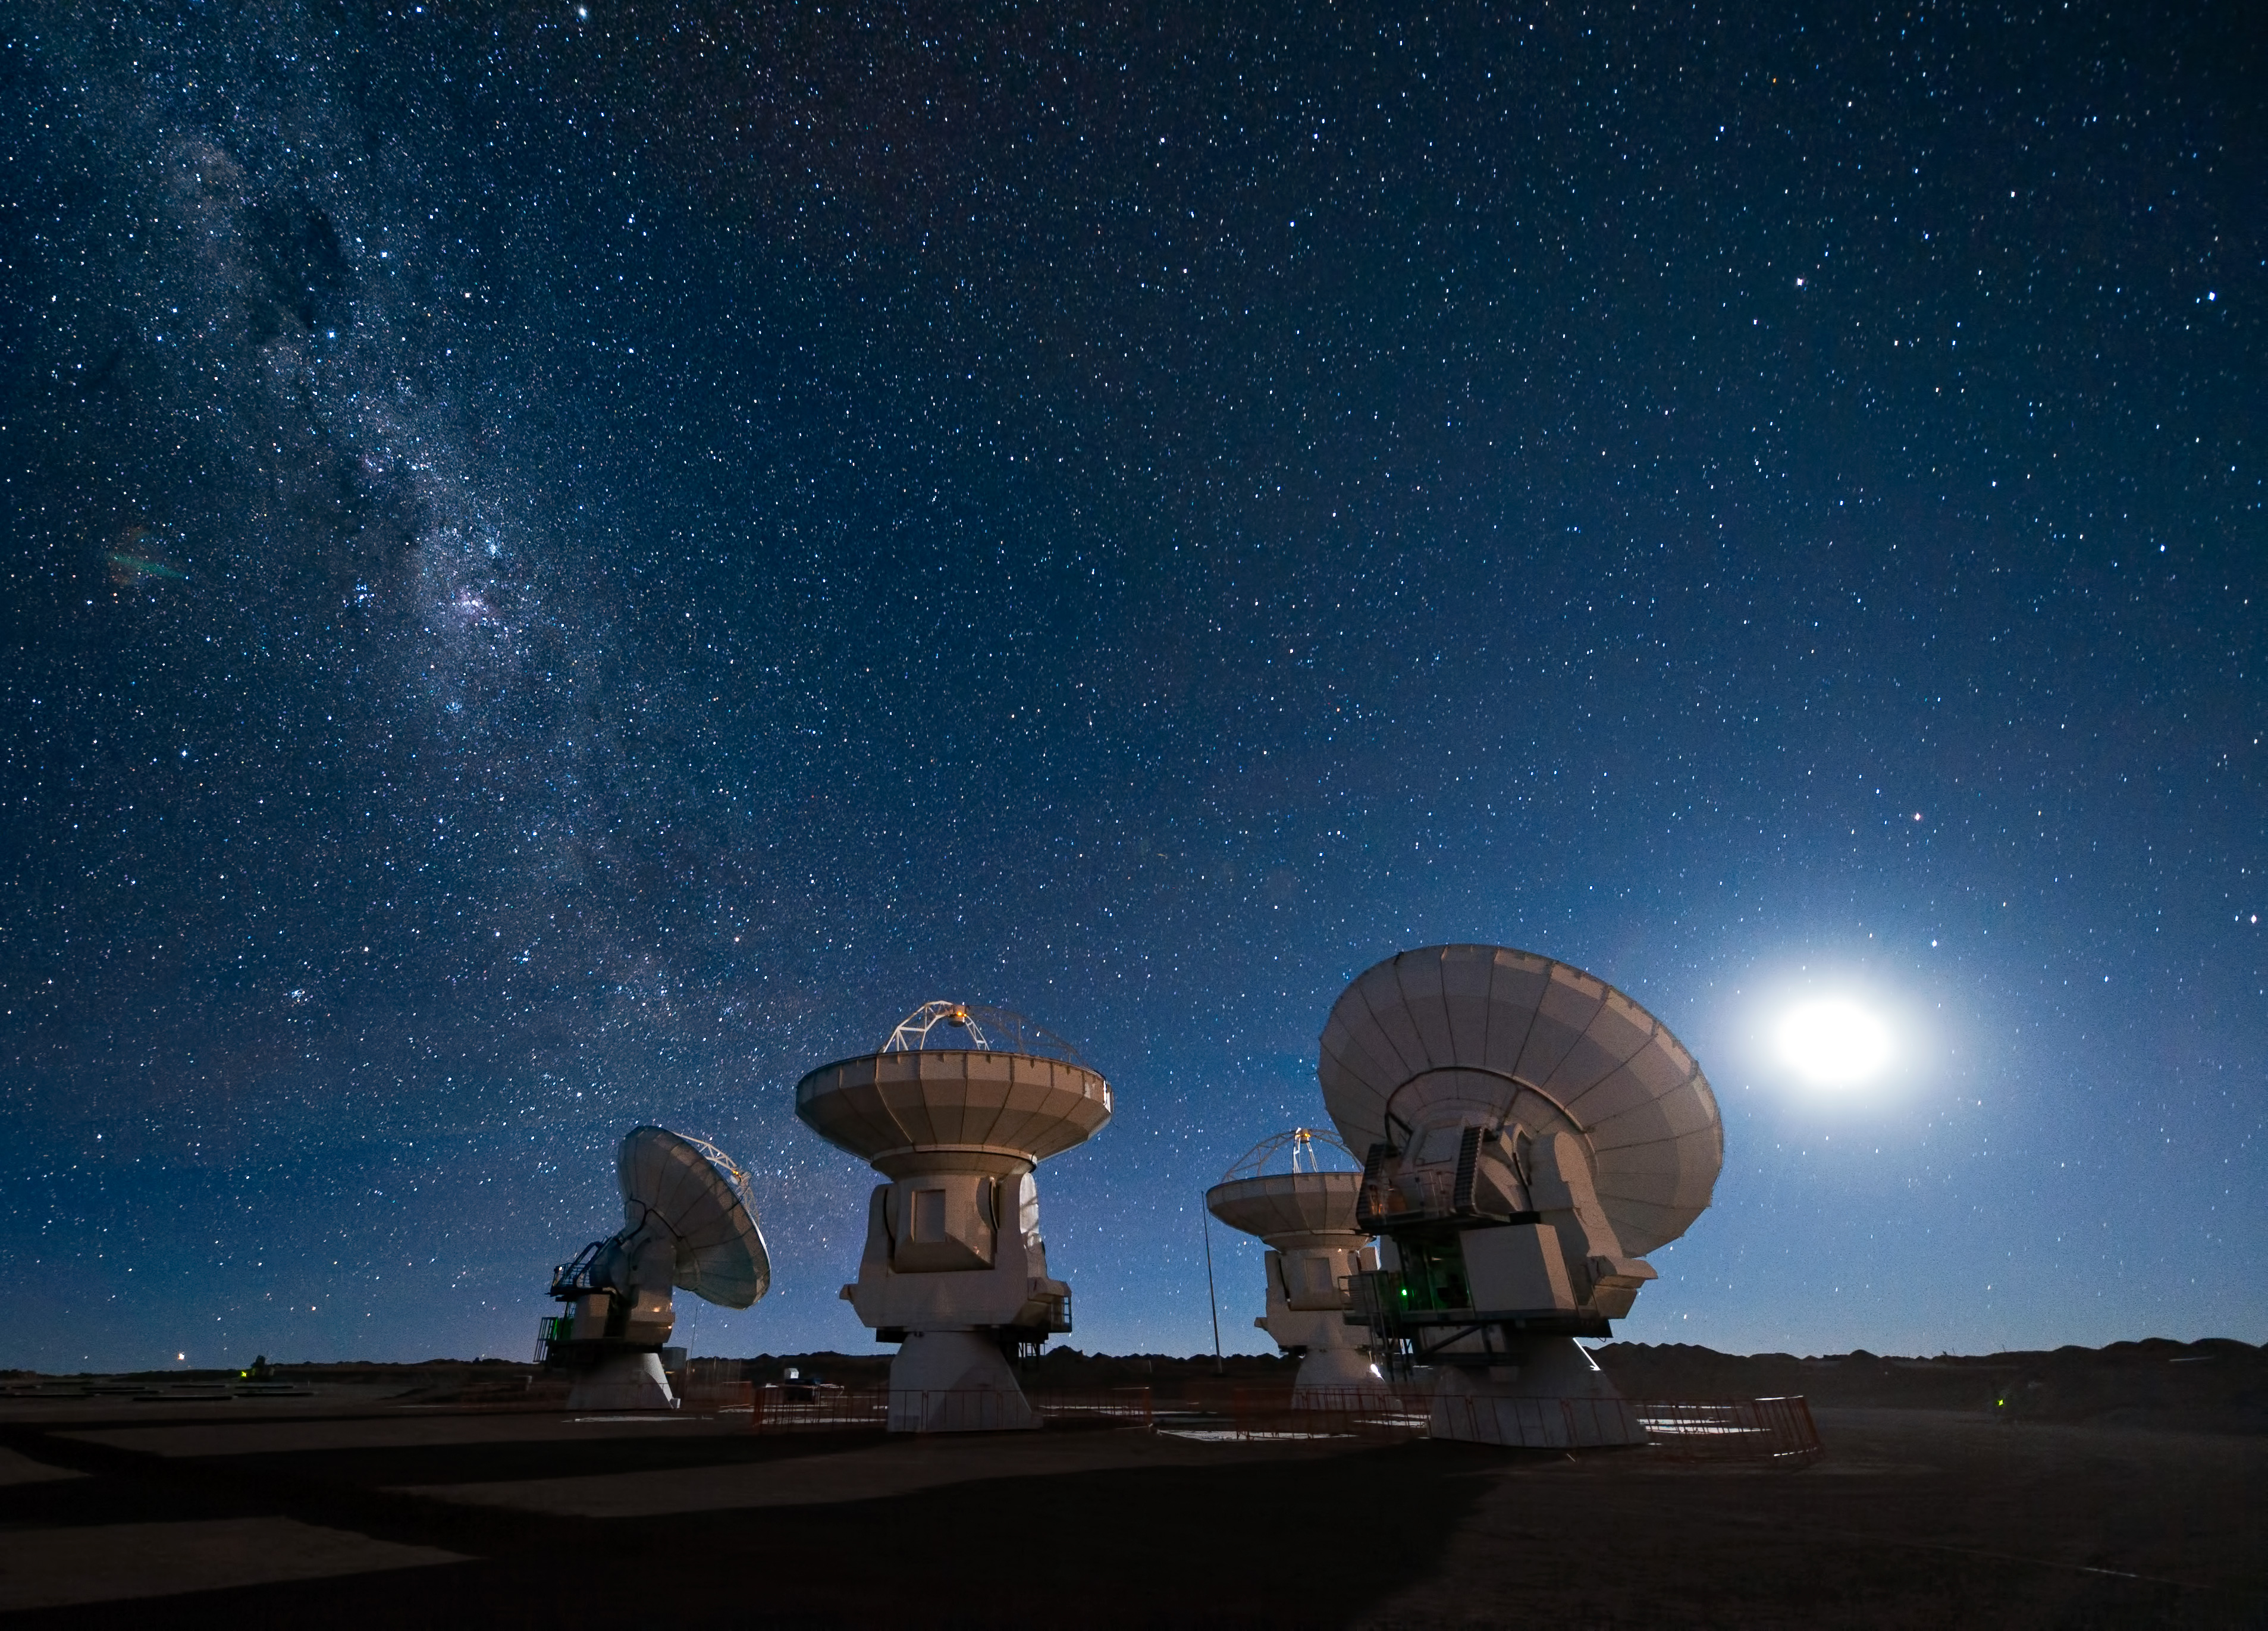

ALMA antennas under the Milky Way

Four antennas of ALMA gaze up at the star-filled night sky, in anticipation of the work that lies ahead. The Moon lights the scene on the right, while the band of the Milky Way stretches across the upper left.

Credit: J.F. Salgado (ESO)